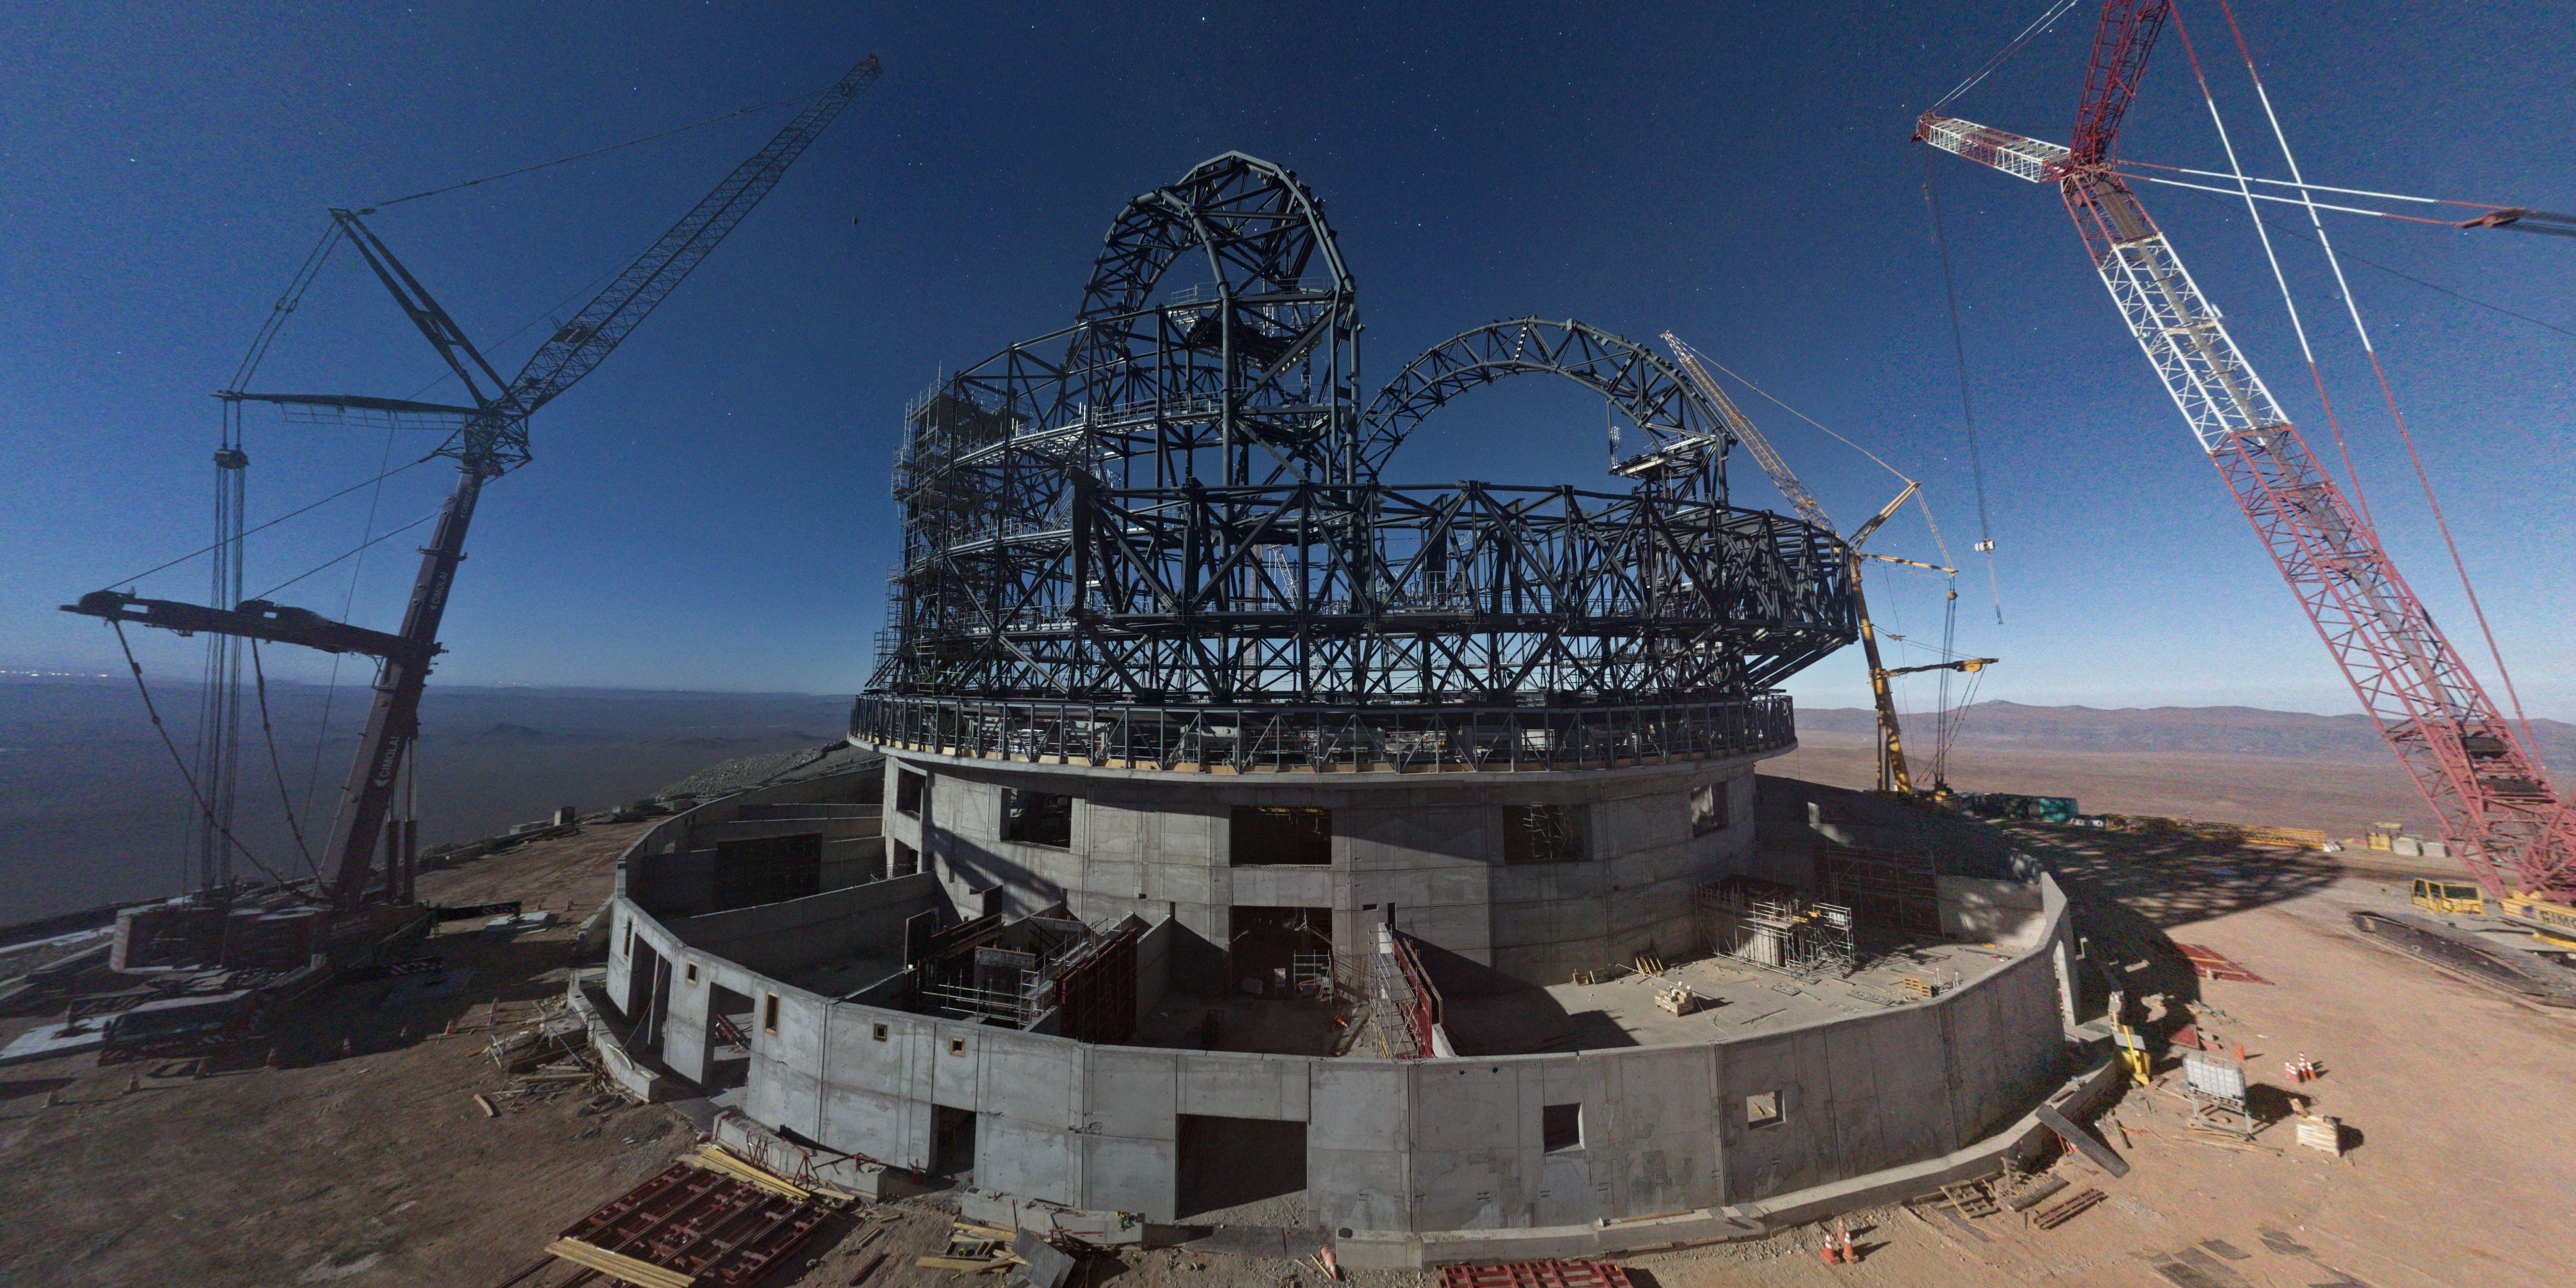

A giant under the moonlight

It’s now close to 80 metres high — the mammoth steel structure of the ESO’s Extremely Large Telescope (ELT) dome is taking shape in this Picture of the Week, taken on 2 August 2023 under the light of the full Moon. Right now, engineers and construction workers are assembling the structure of the telescope dome in the Chilean Atacama Desert, with progress visible almost every day. When completed, the ELT will be the world’s biggest eye on the sky for visible and infrared observations.

Overall, the ELT project is now more than 50 percent complete. The dome structure visible here will house a pioneering five-mirror optical design, which includes a giant main mirror (M1), 39 metres wide and made up of 798 hexagonal segments. The telescope mirrors and other components are being built by companies in Europe, where work is progressing well too. All of the other systems needed to complete the ELT, including the control system and the equipment needed to assemble and test the telescope, are also coming along nicely.

When finished, the dome will weigh in at 6100 tonnes, and it will need a mind-boggling 30 million bolts to be held together. This huge structure will shelter the telescope during observations, protecting it from the elements. The entire behemoth will rotate on 36 stationary trolleys, allowing astronomers to observe the southern sky from just about any direction they fancy.

Credit: ESO